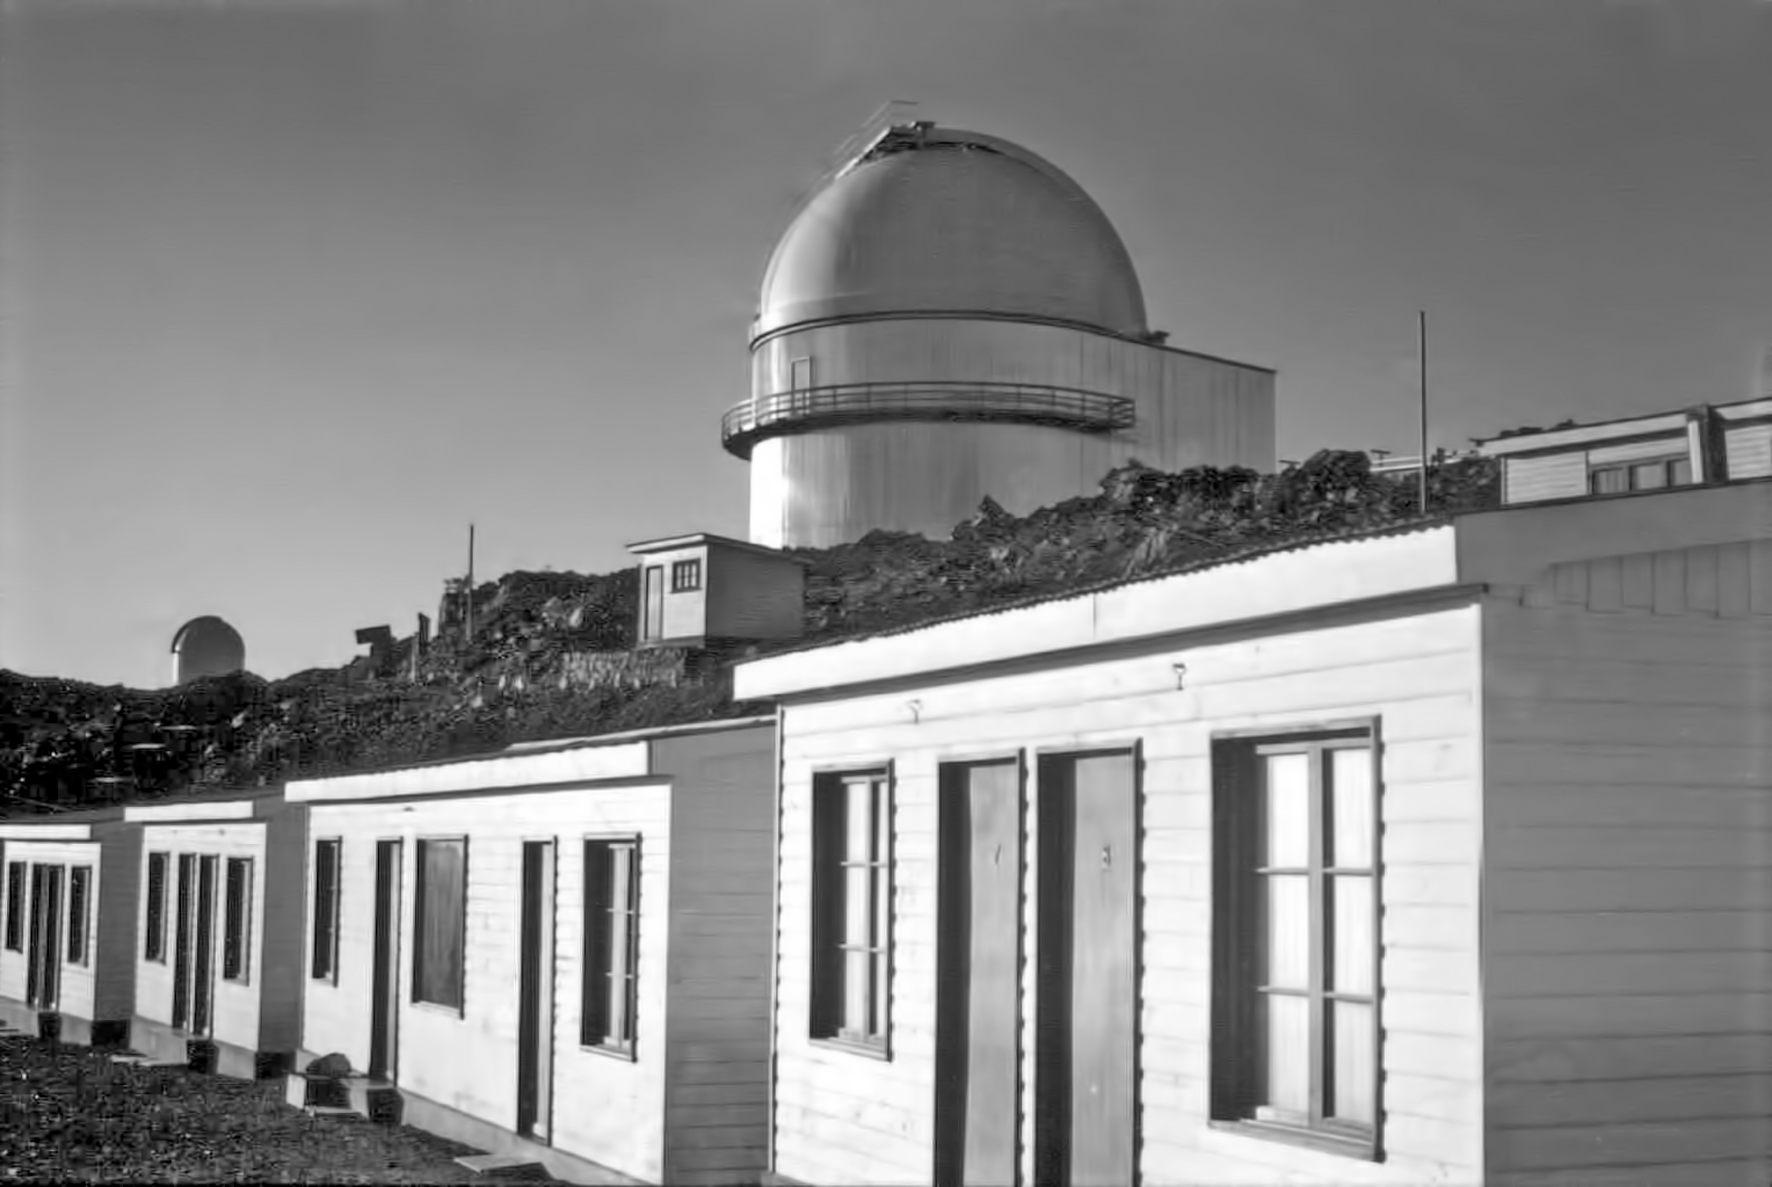

Staff accommodation at La Silla in the 1960s

The staff accommodation building at ESO's La Silla Observatory in Chile. This picture was taken in the 1960s.

Credit: ESO